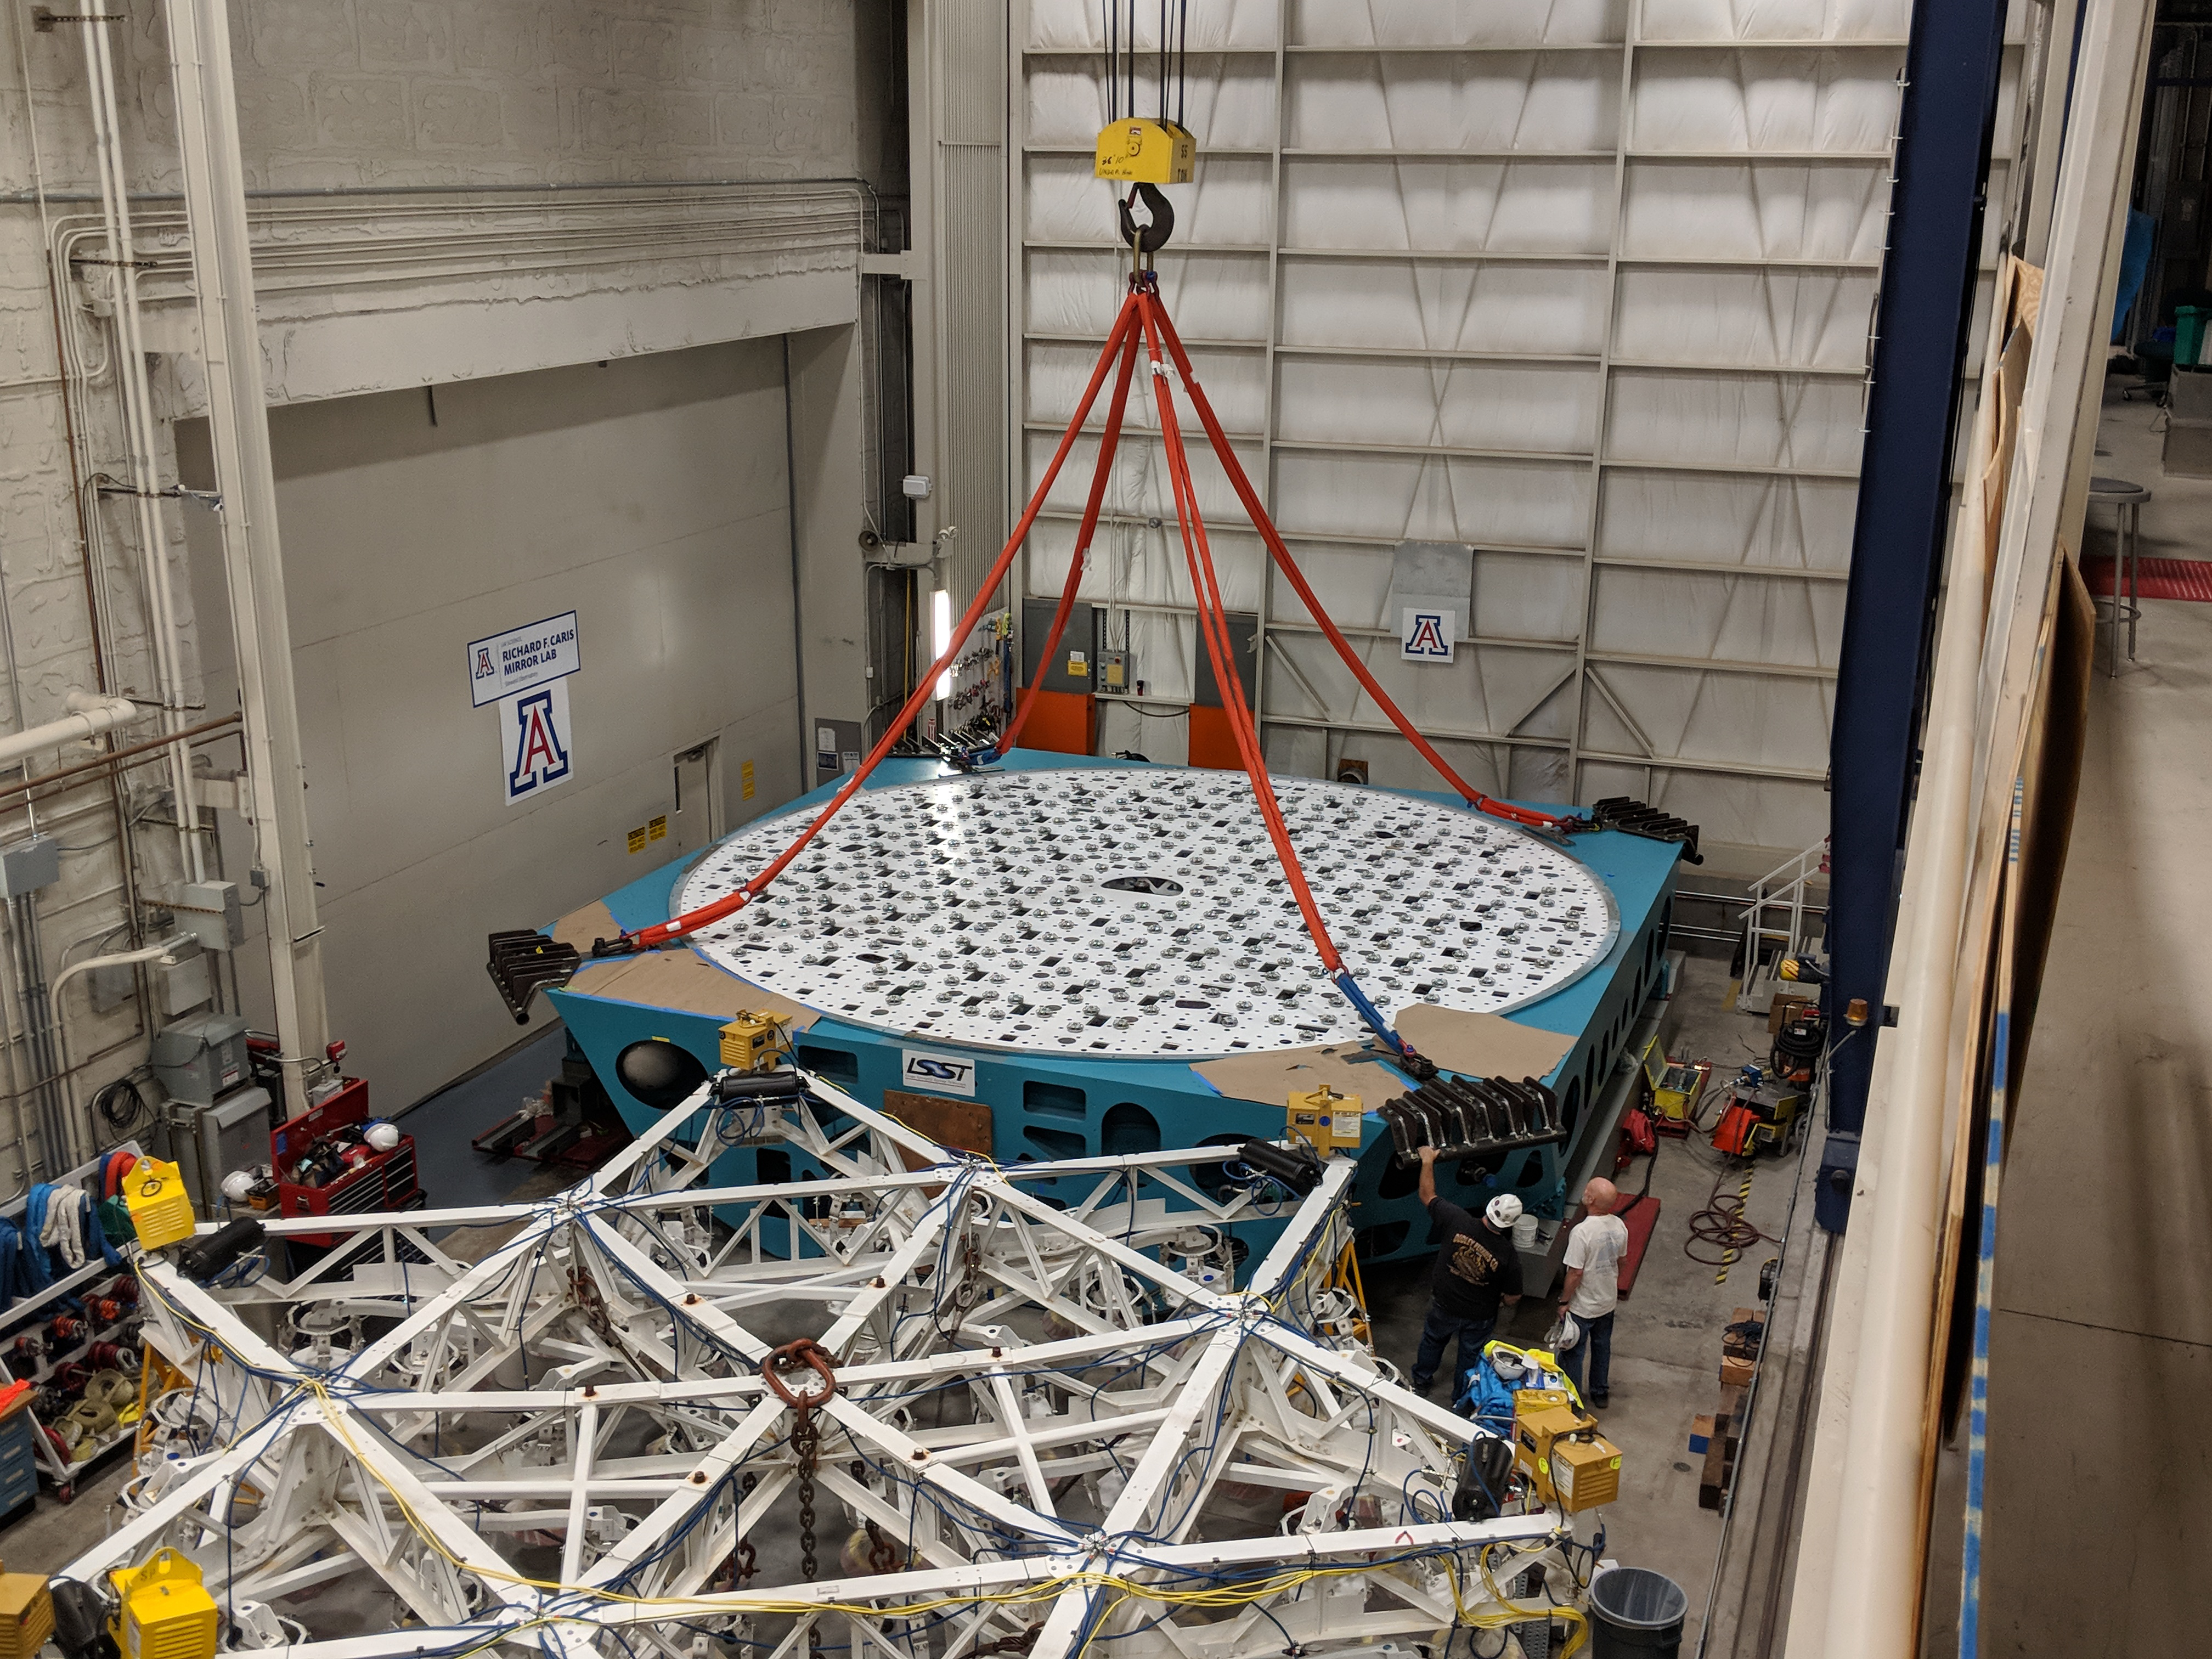

M1M3 Cell Move CAID to Mirror Lab

Early in the morning on October 10, 2018, the Primary/Tertiary Mirror (M1M3) Cell (the steel structure that supports the mirror) was moved from CAID Industries, where it was manufactured, to the Richard F. Caris Mirror Lab on the University of Arizona campus. At the Mirror Lab it will be integrated with the M1M3 mirror, which is scheduled to be removed from storage and delivered to the Mirror Lab next week.

Credit: Rubin Observatory/NSF/AURA